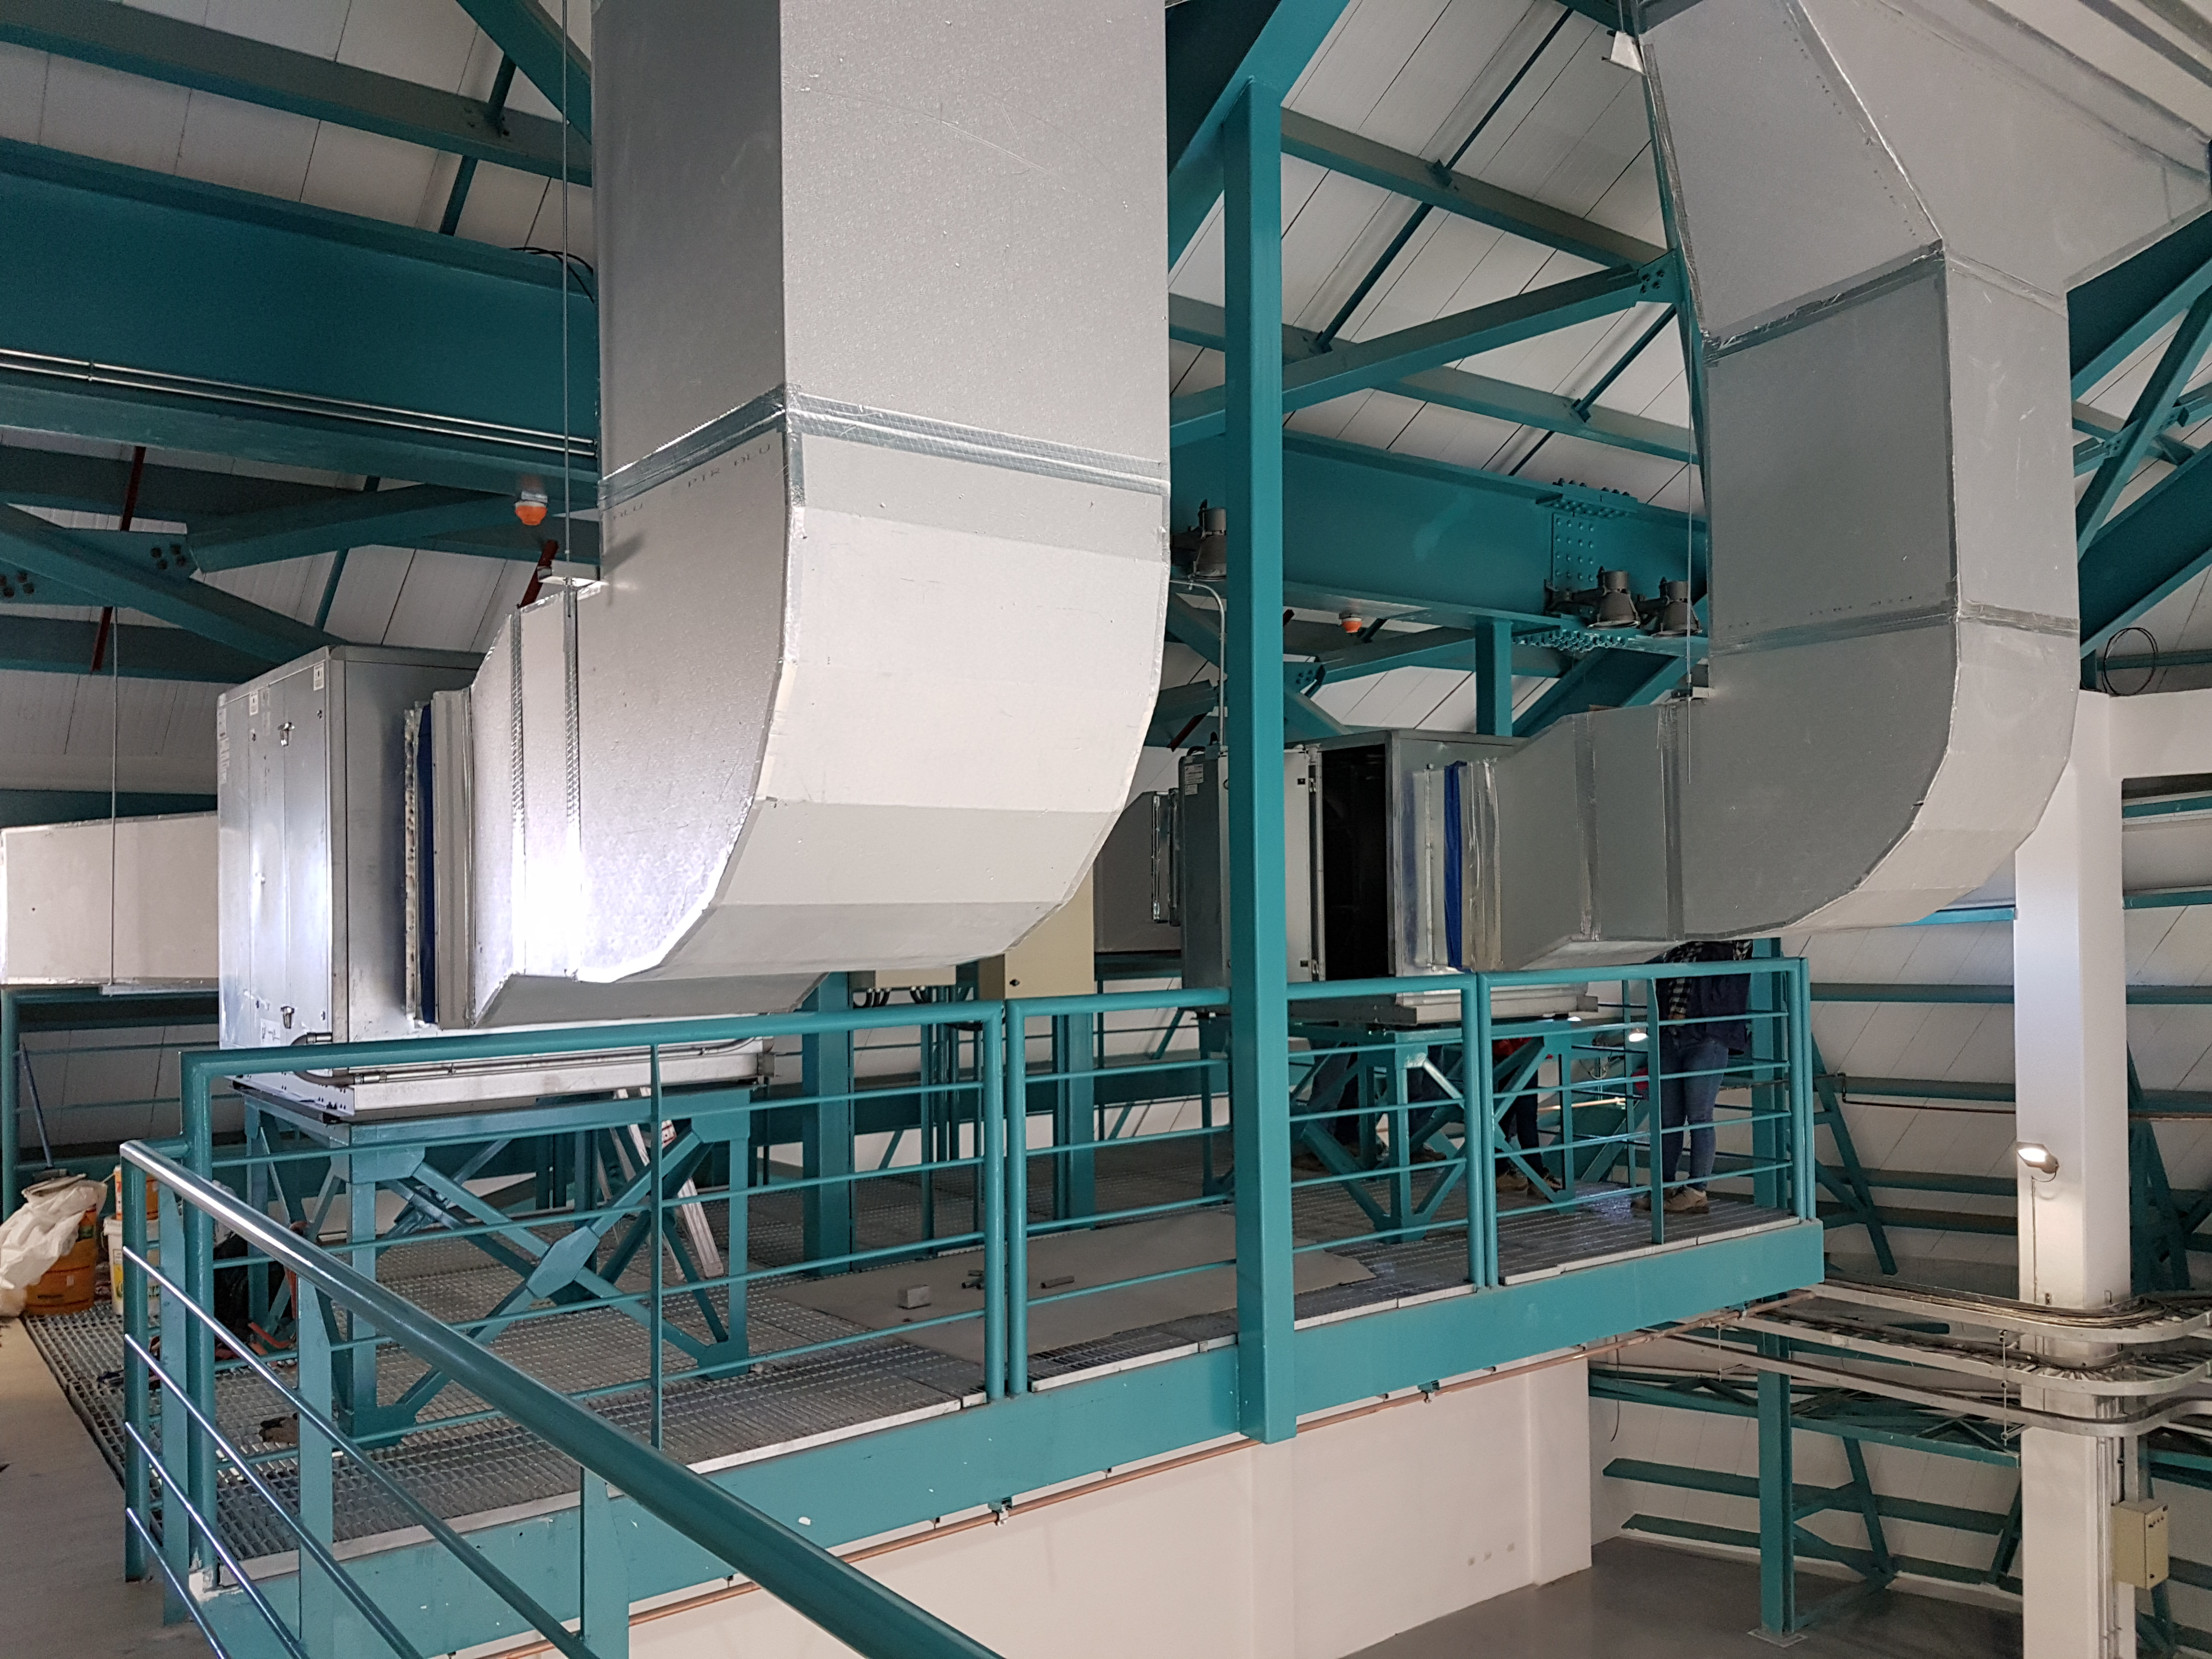

Construction Progress February 2018

Large fans and ductwork at the south end of the summit facility will enable air flow throughout the building and will move heat away from the telescope.

Credit: Rubin Observatory/NSF/AURA